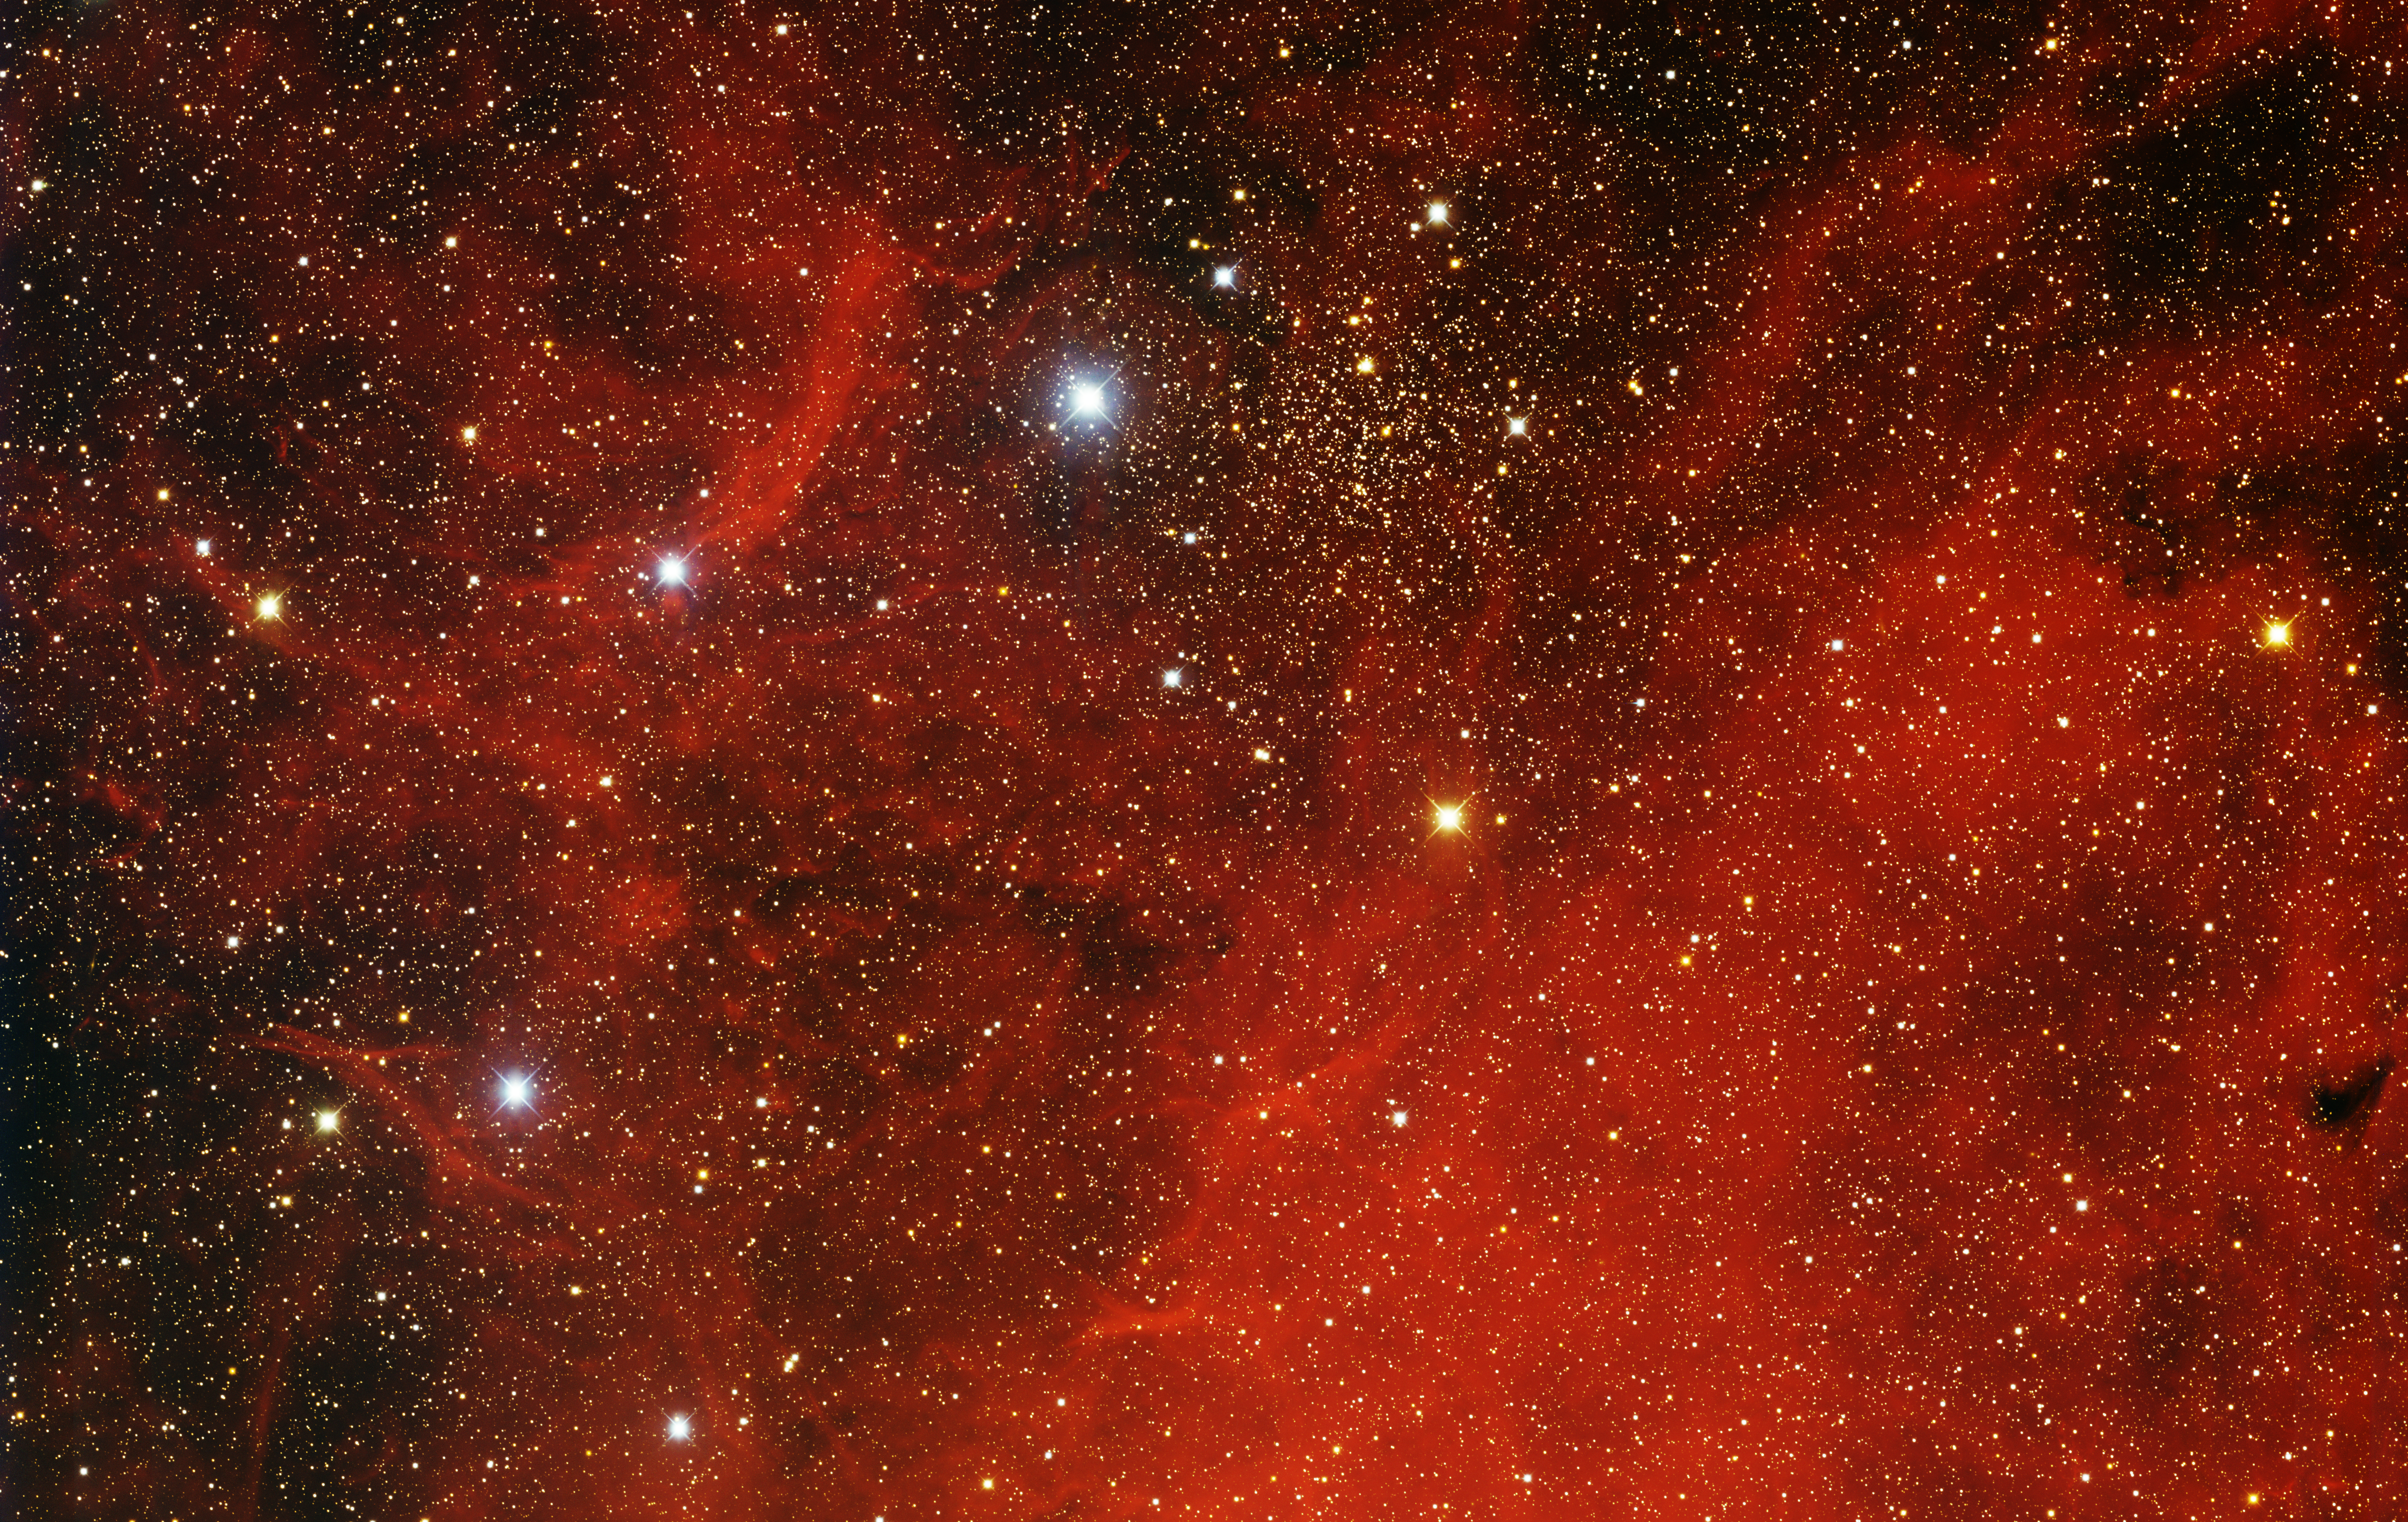

Open Cluster IC 1311

This image was obtained with the wide-field view of the Mosaic camera on the Mayall 4-meter telescope at Kitt Peak National Observatory. IC 1311 is an open cluster of stars (seen near the top center of the image) that is embedded in a giant emission nebula. The nebula is glowing from the ultraviolet light from hot, massive blue stars in the nebula. The image was generated with observations in B (blue), V (green), I (orange) and Hydrogen-Alpha (red) filters. In this image, North is left, East is down.

Credit: T.A. Rector (University of Alaska Anchorage) and H. Schweiker (WIYN and NOIRLab/NSF/AURA)